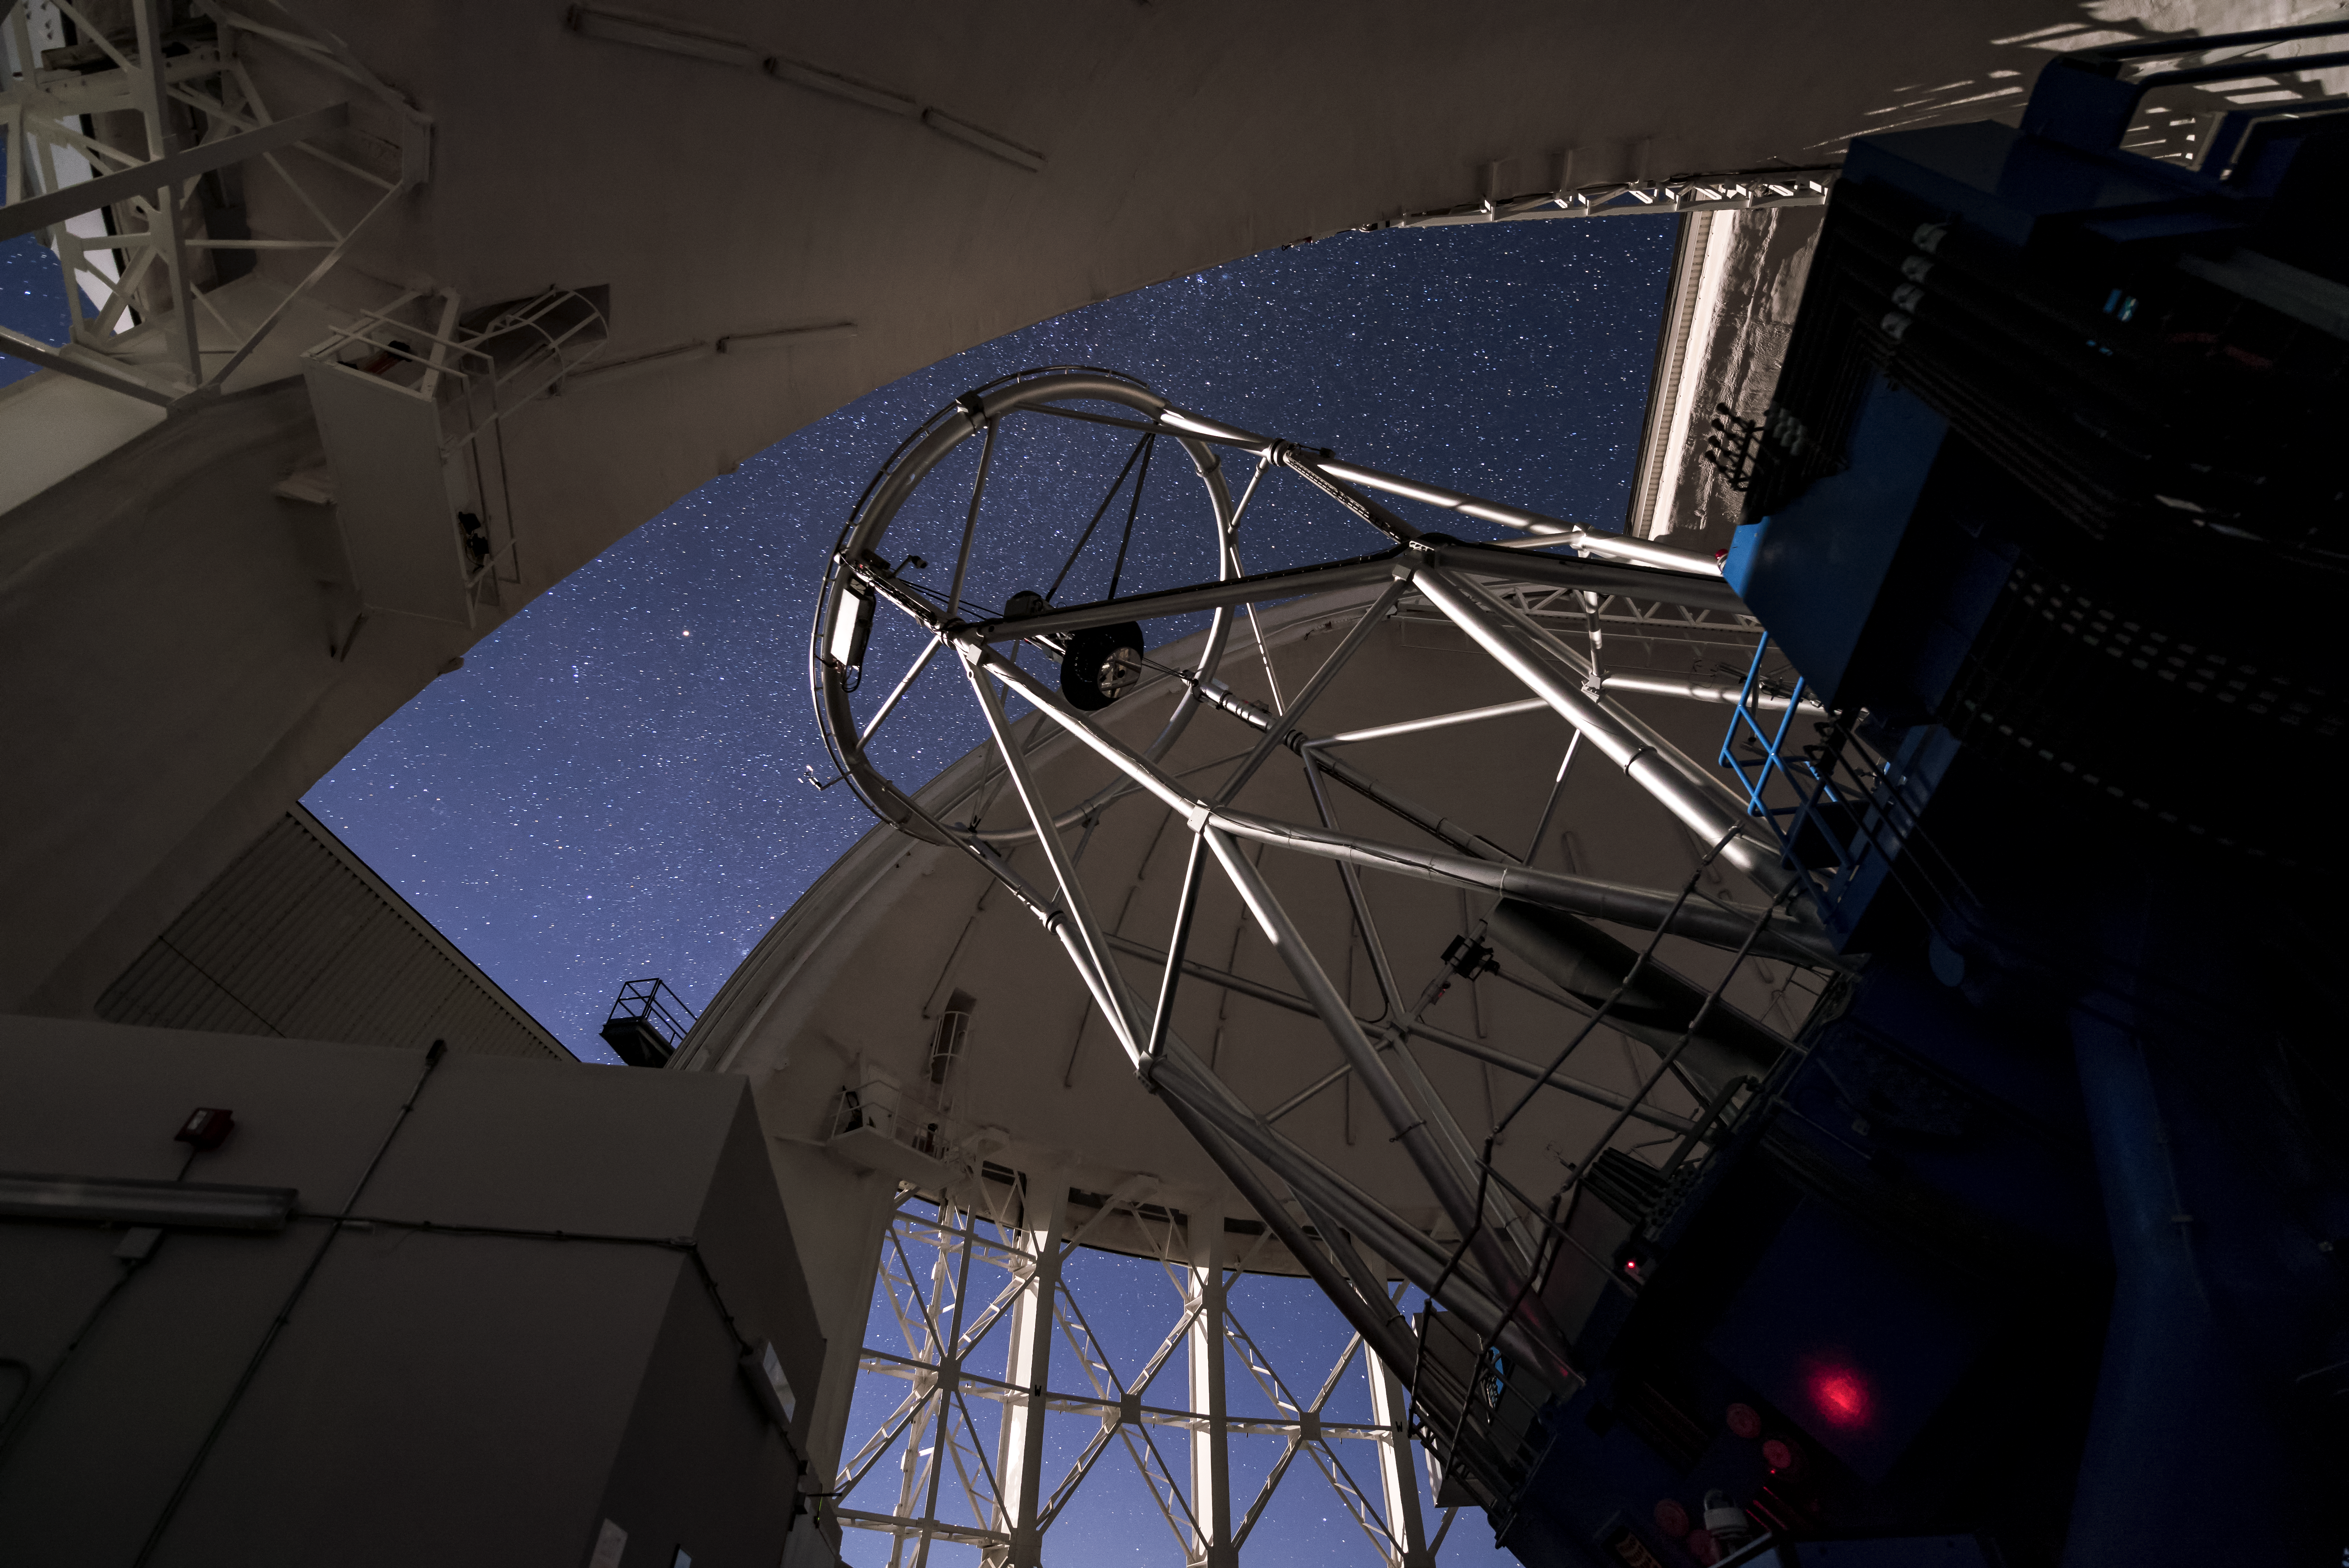

Gemini South Points Skyward

This image shows the Gemini South telescope, part of the International Gemini Observatory, a program of NSF NOIRLab.

Credit: International Gemini Observatory/NOIRLab/AURA/NSF/M. Paredes